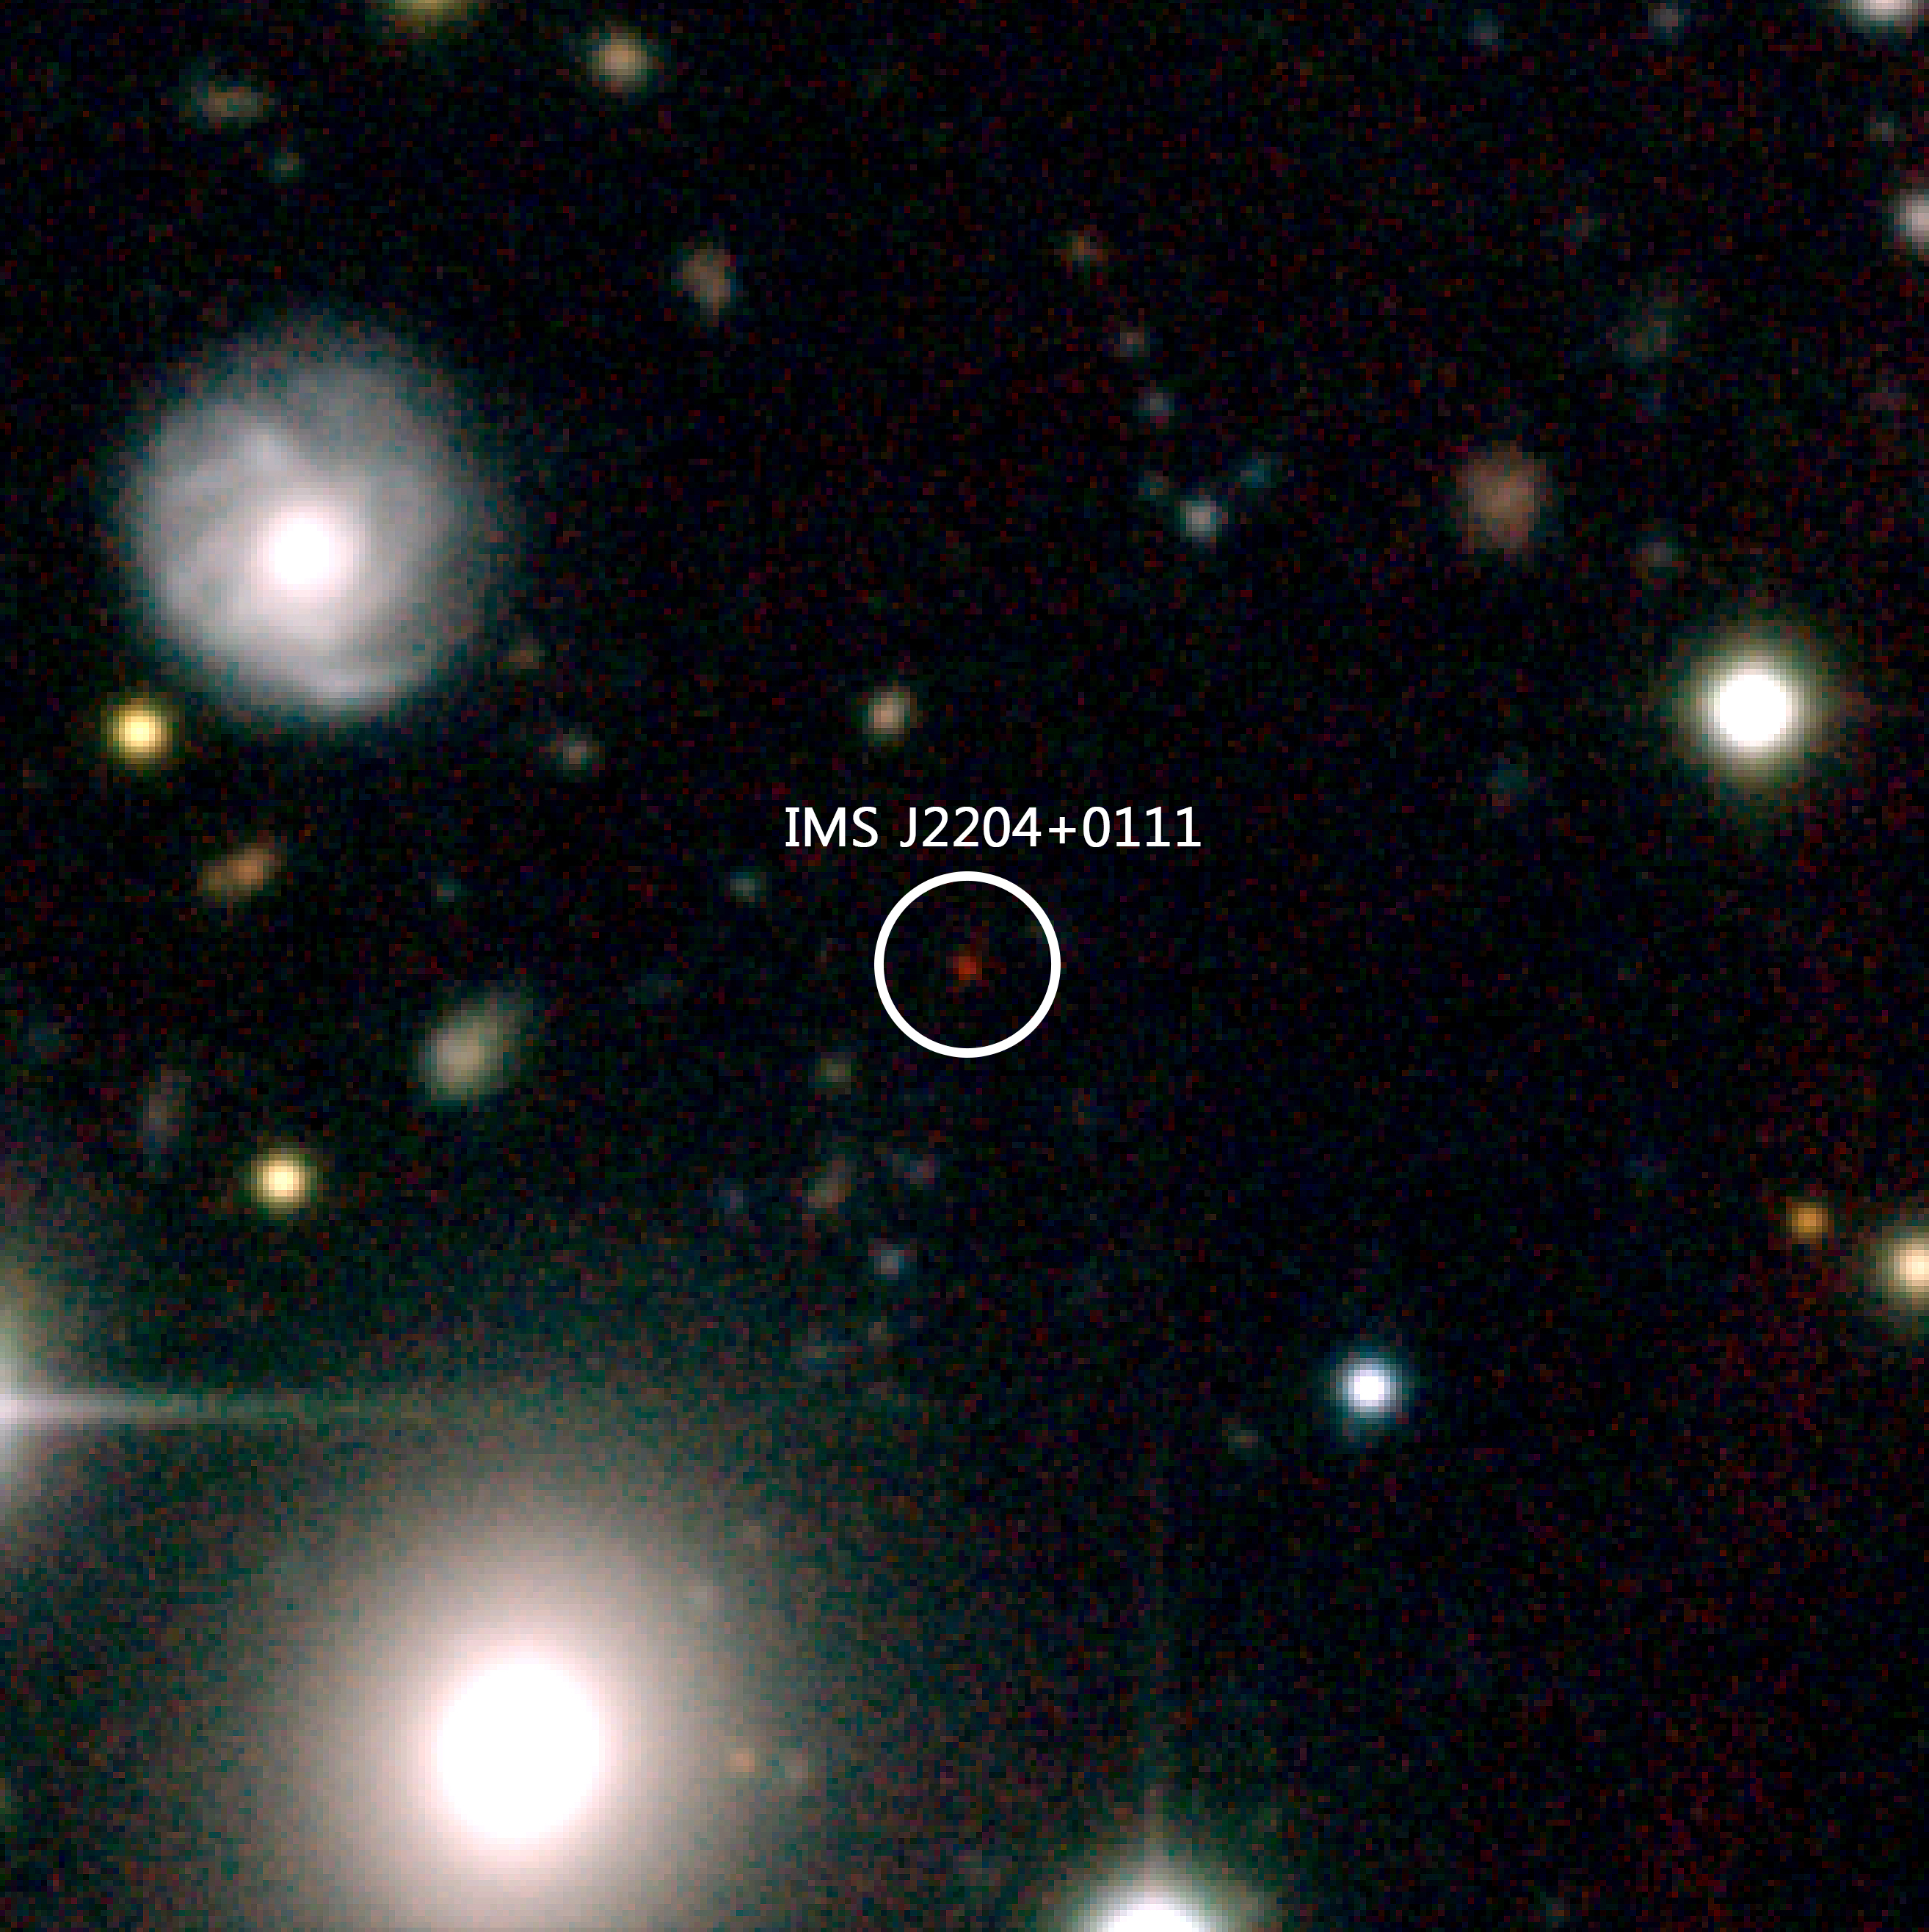

Color composite-image of IMS J2204+0111

Color composite-image of IMS J2204+0111 at z=6 (about 1 billion years after the Big Bang). IMS J2204+0111 is the red object at the center and its distance from us is 12.8 billion light years. Because of the expansion of the universe, distant objects like IMS J2204+0111 move away from us almost at the speed of the light, making their light to shift into near-infrared wavelength (phenomenon, called “redshift”). This makes them look very red in comparison to other objects, and this special color feature enabled the team to identify distant quasar candidates.

Credit: International Gemini Observatory/NOIRLab/NSF/AURA